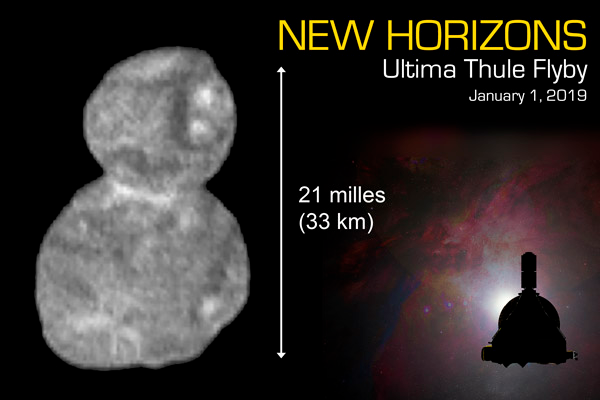

New Horizons Explores Ultima Thule

The first detailed images of the most distant object ever explored reveal the Kuiper Belt object Ultima Thule to be a “contact binary” consisting of two connected spheres: “Ultima” the larger sphere and “Thule” the smaller. In making the discovery, New Horizons set a new bar for spacecraft navigation — never before has a spacecraft tracked down such a small body at such high speed so far away. NOAO Astronomer Tod Lauer played a critical role in the achievement.

Credit: NASA, JHU/APL, and SWRI